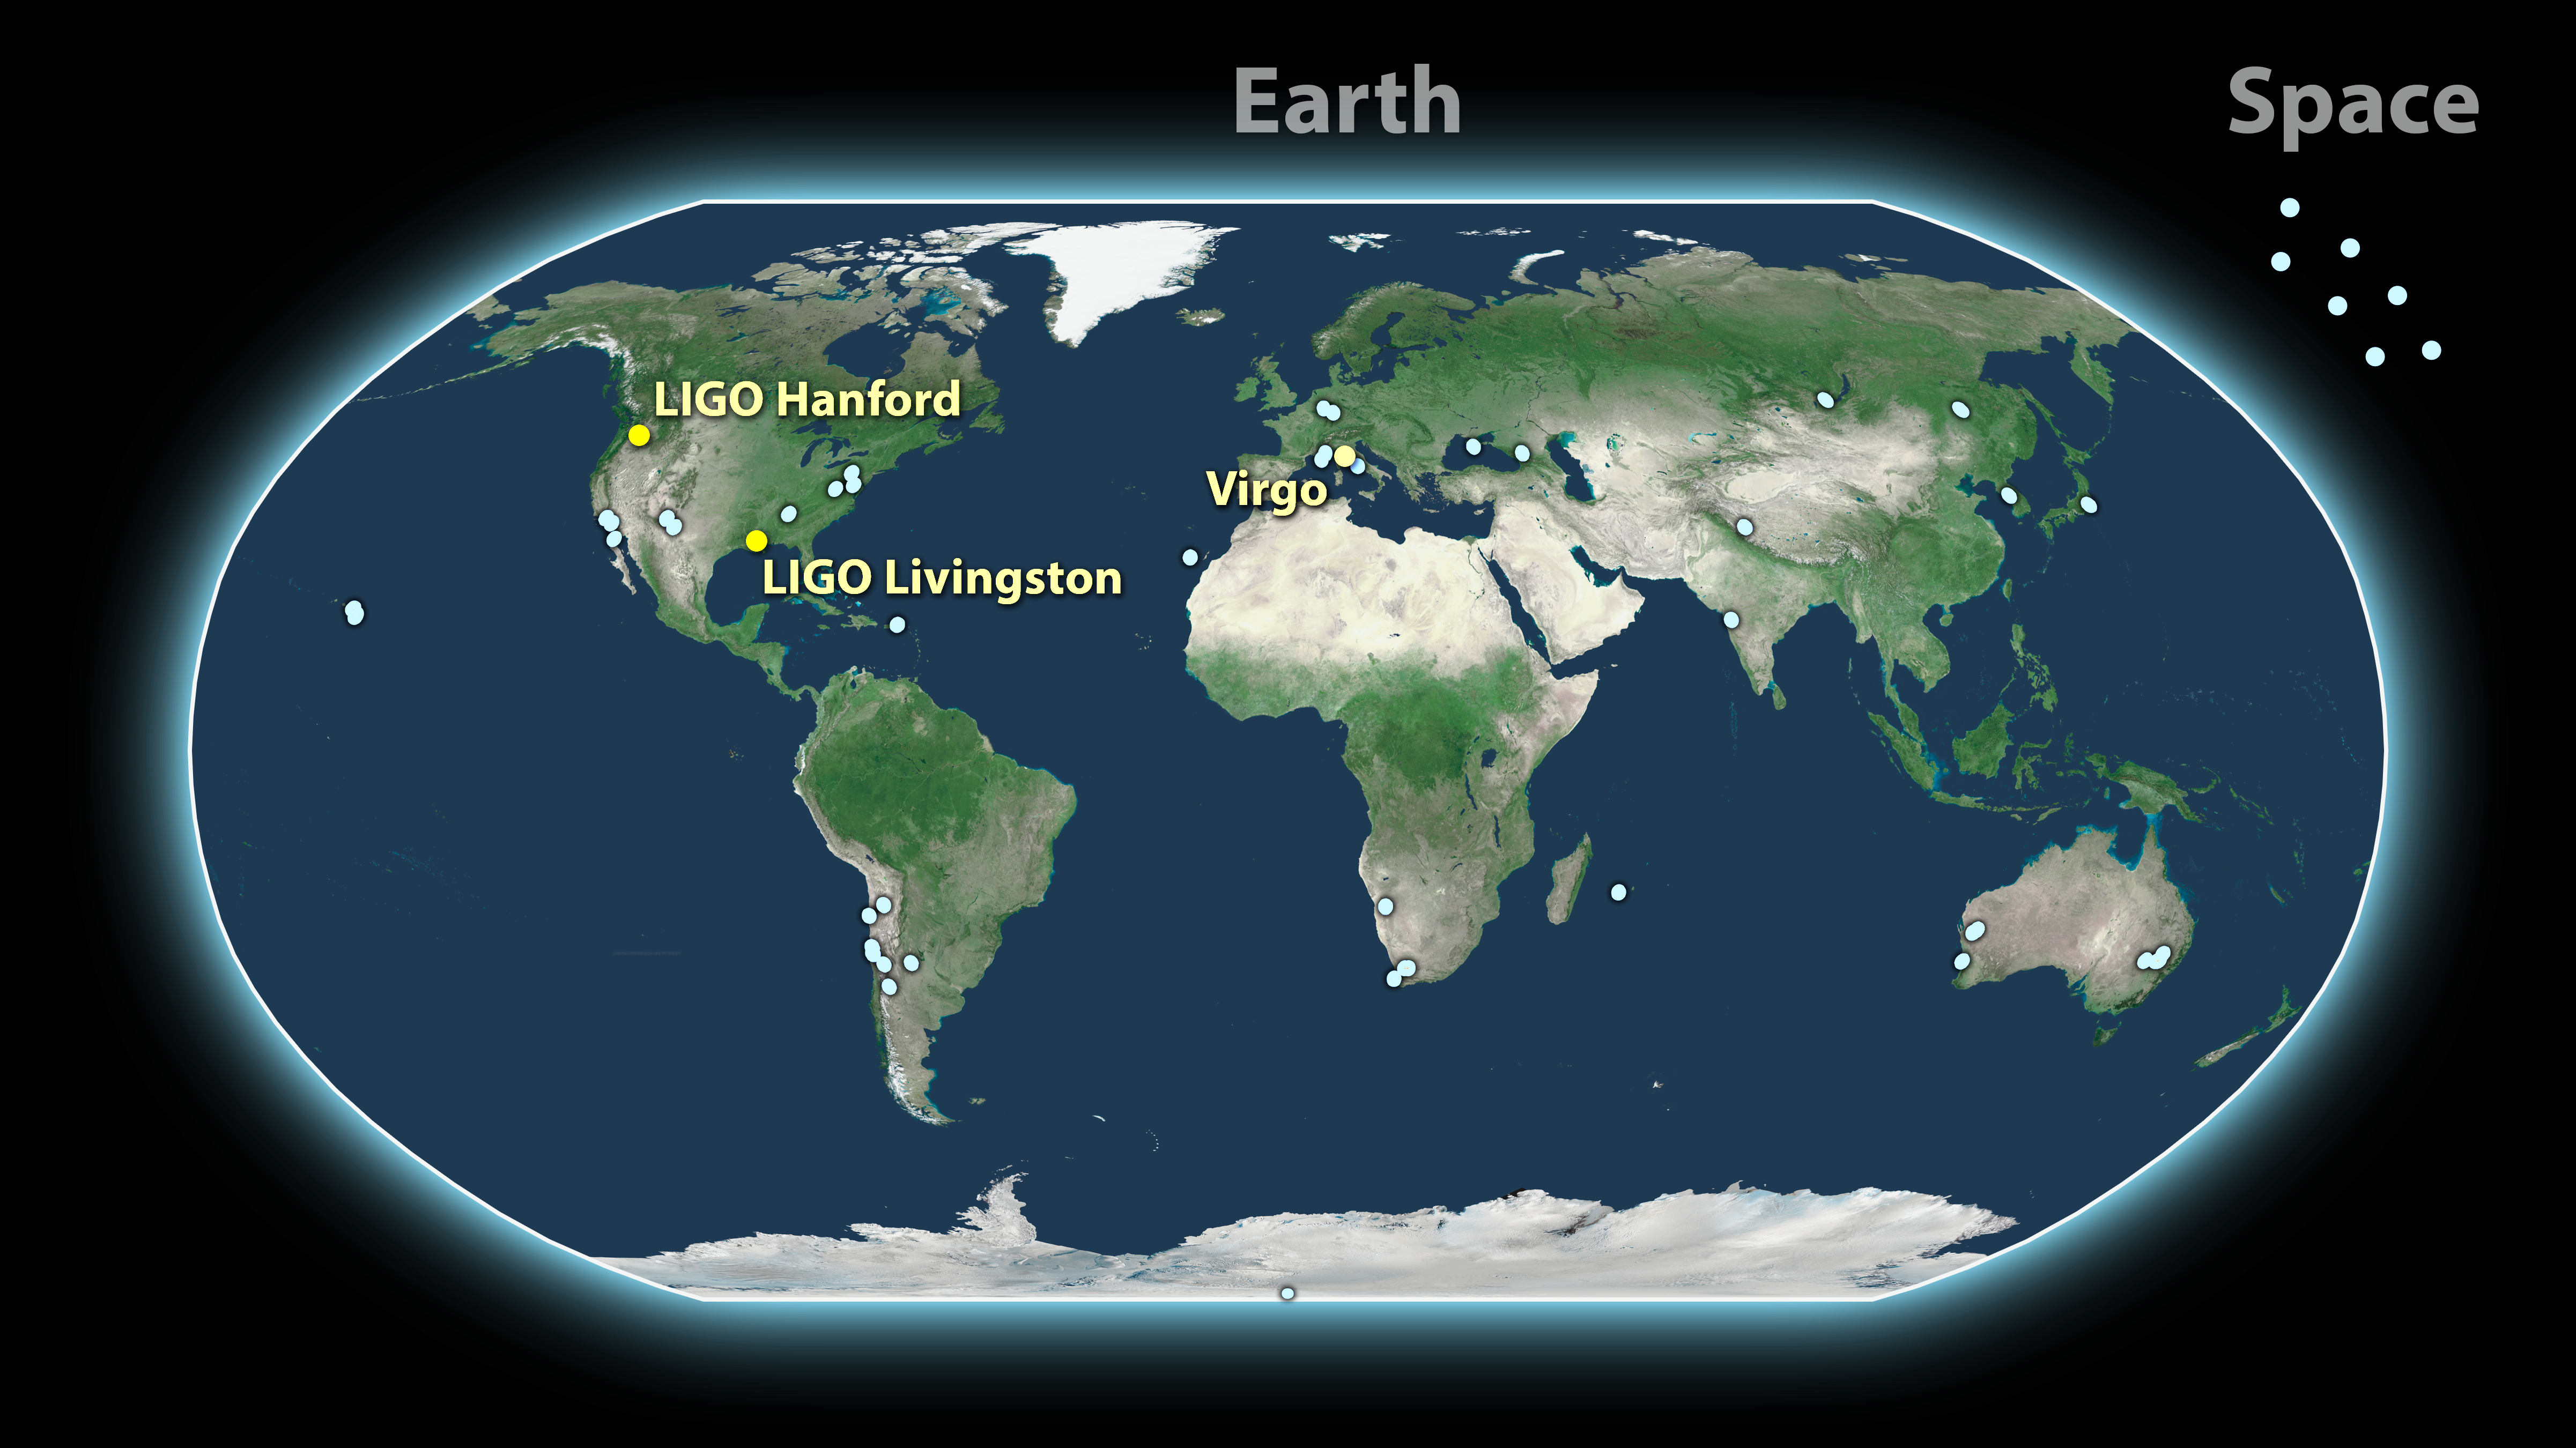

GW170817: a global astronomy event

A map of the approximately 70 light-based observatories that detected the gravitational-wave event called GW170817. On 17 August, the LIGO and Virgo detectors spotted gravitational waves from two colliding neutron stars. Light-based telescopes around the globe, including seven ESO telescopes, observed the aftermath of the collision in the hours, days, and weeks following. ESO's telescopes were pivotal in helping to pinpoint the location of the neutron stars and identify signs of heavy elements, such as gold, in the collision's ejected material.

Credit: LIGO-Virgo